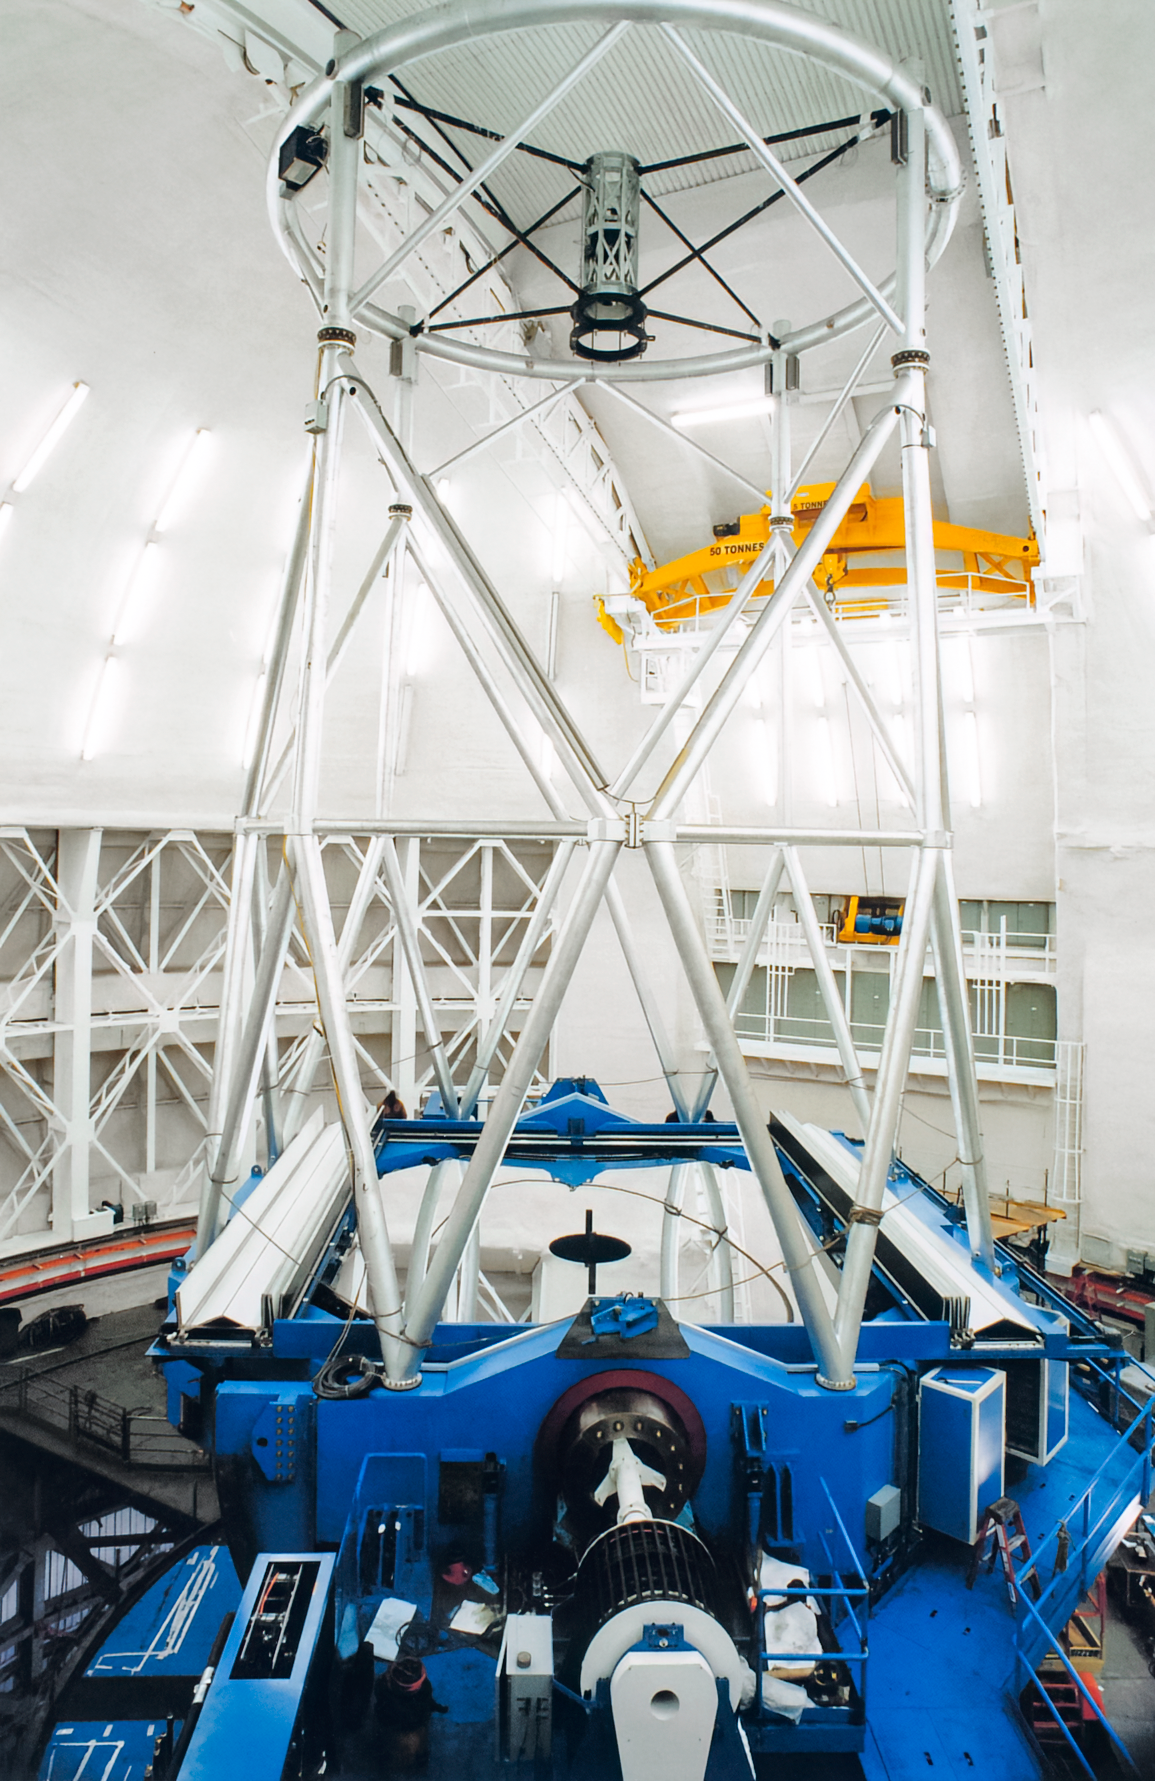

Gemini Activities

Activities related to the construction and commissioning of the twin International Gemini Observatory telescopes.

Credit: International Gemini Observatory/NOIRLab/NSF/AURA